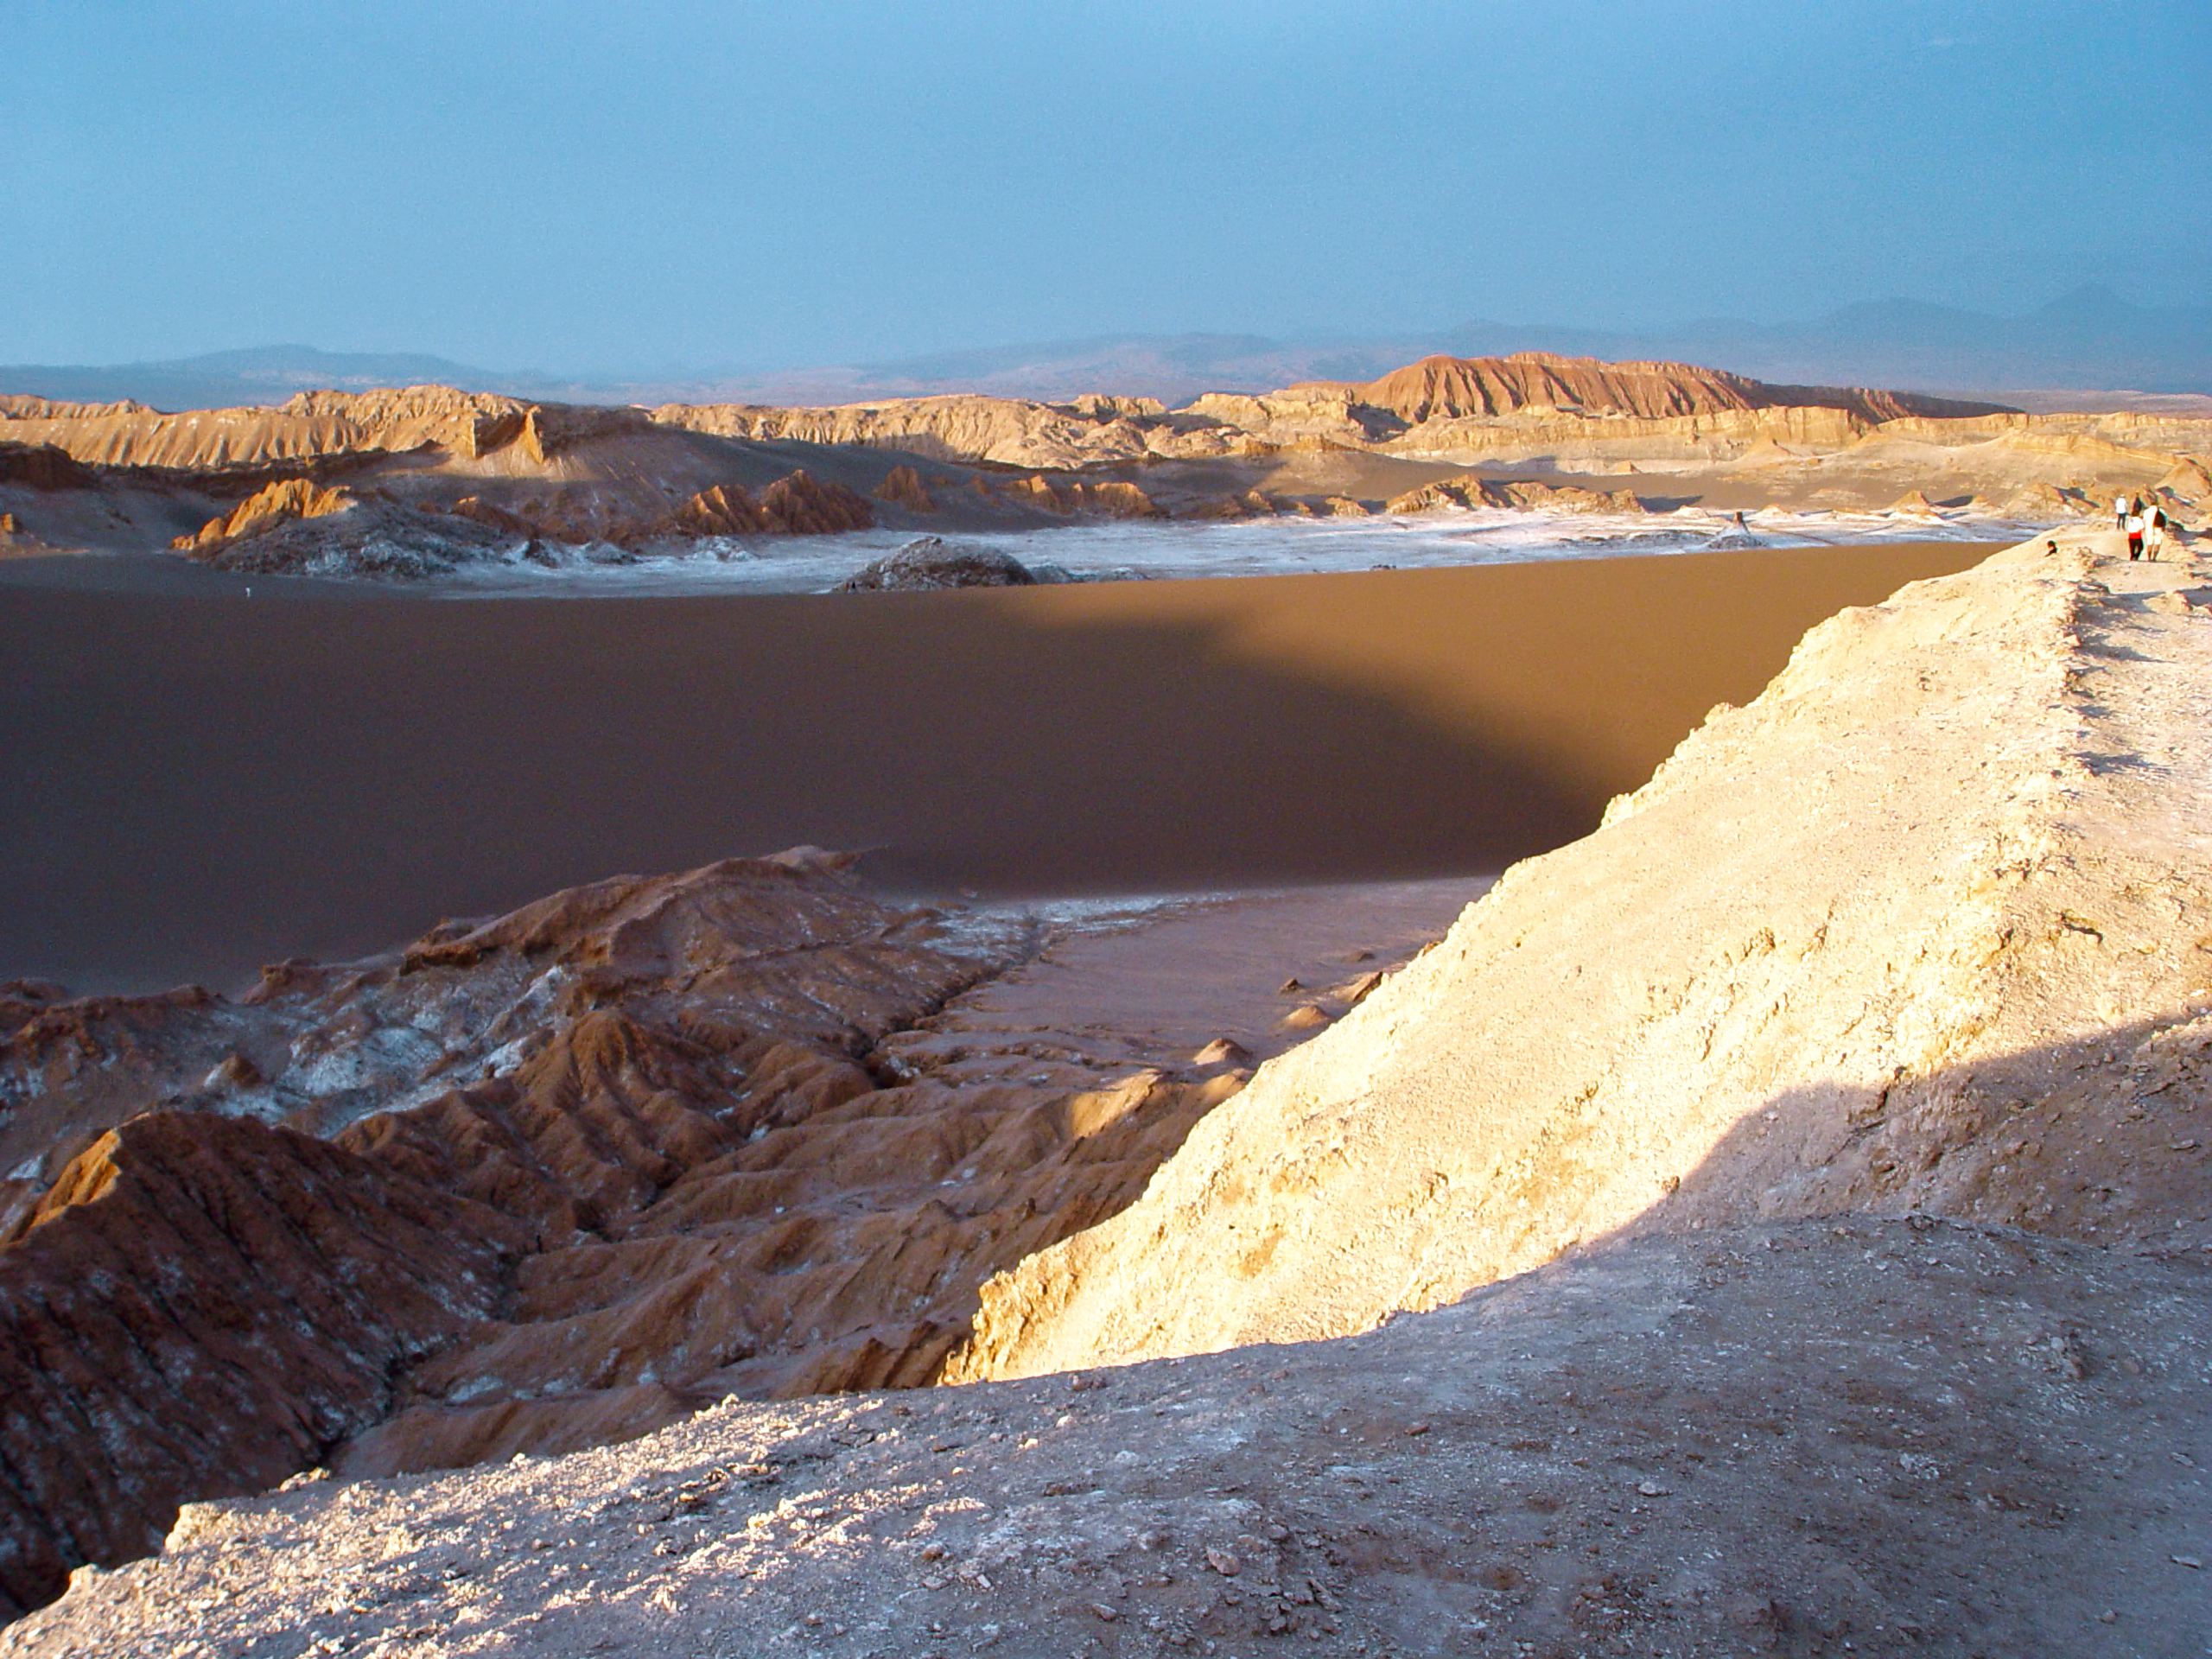

Sunset at Valle de la Luna

Sunset over the sand dunes and the impressive landscape of Valle de la Luna, near San Pedro de Atacama.

Credit: ESO